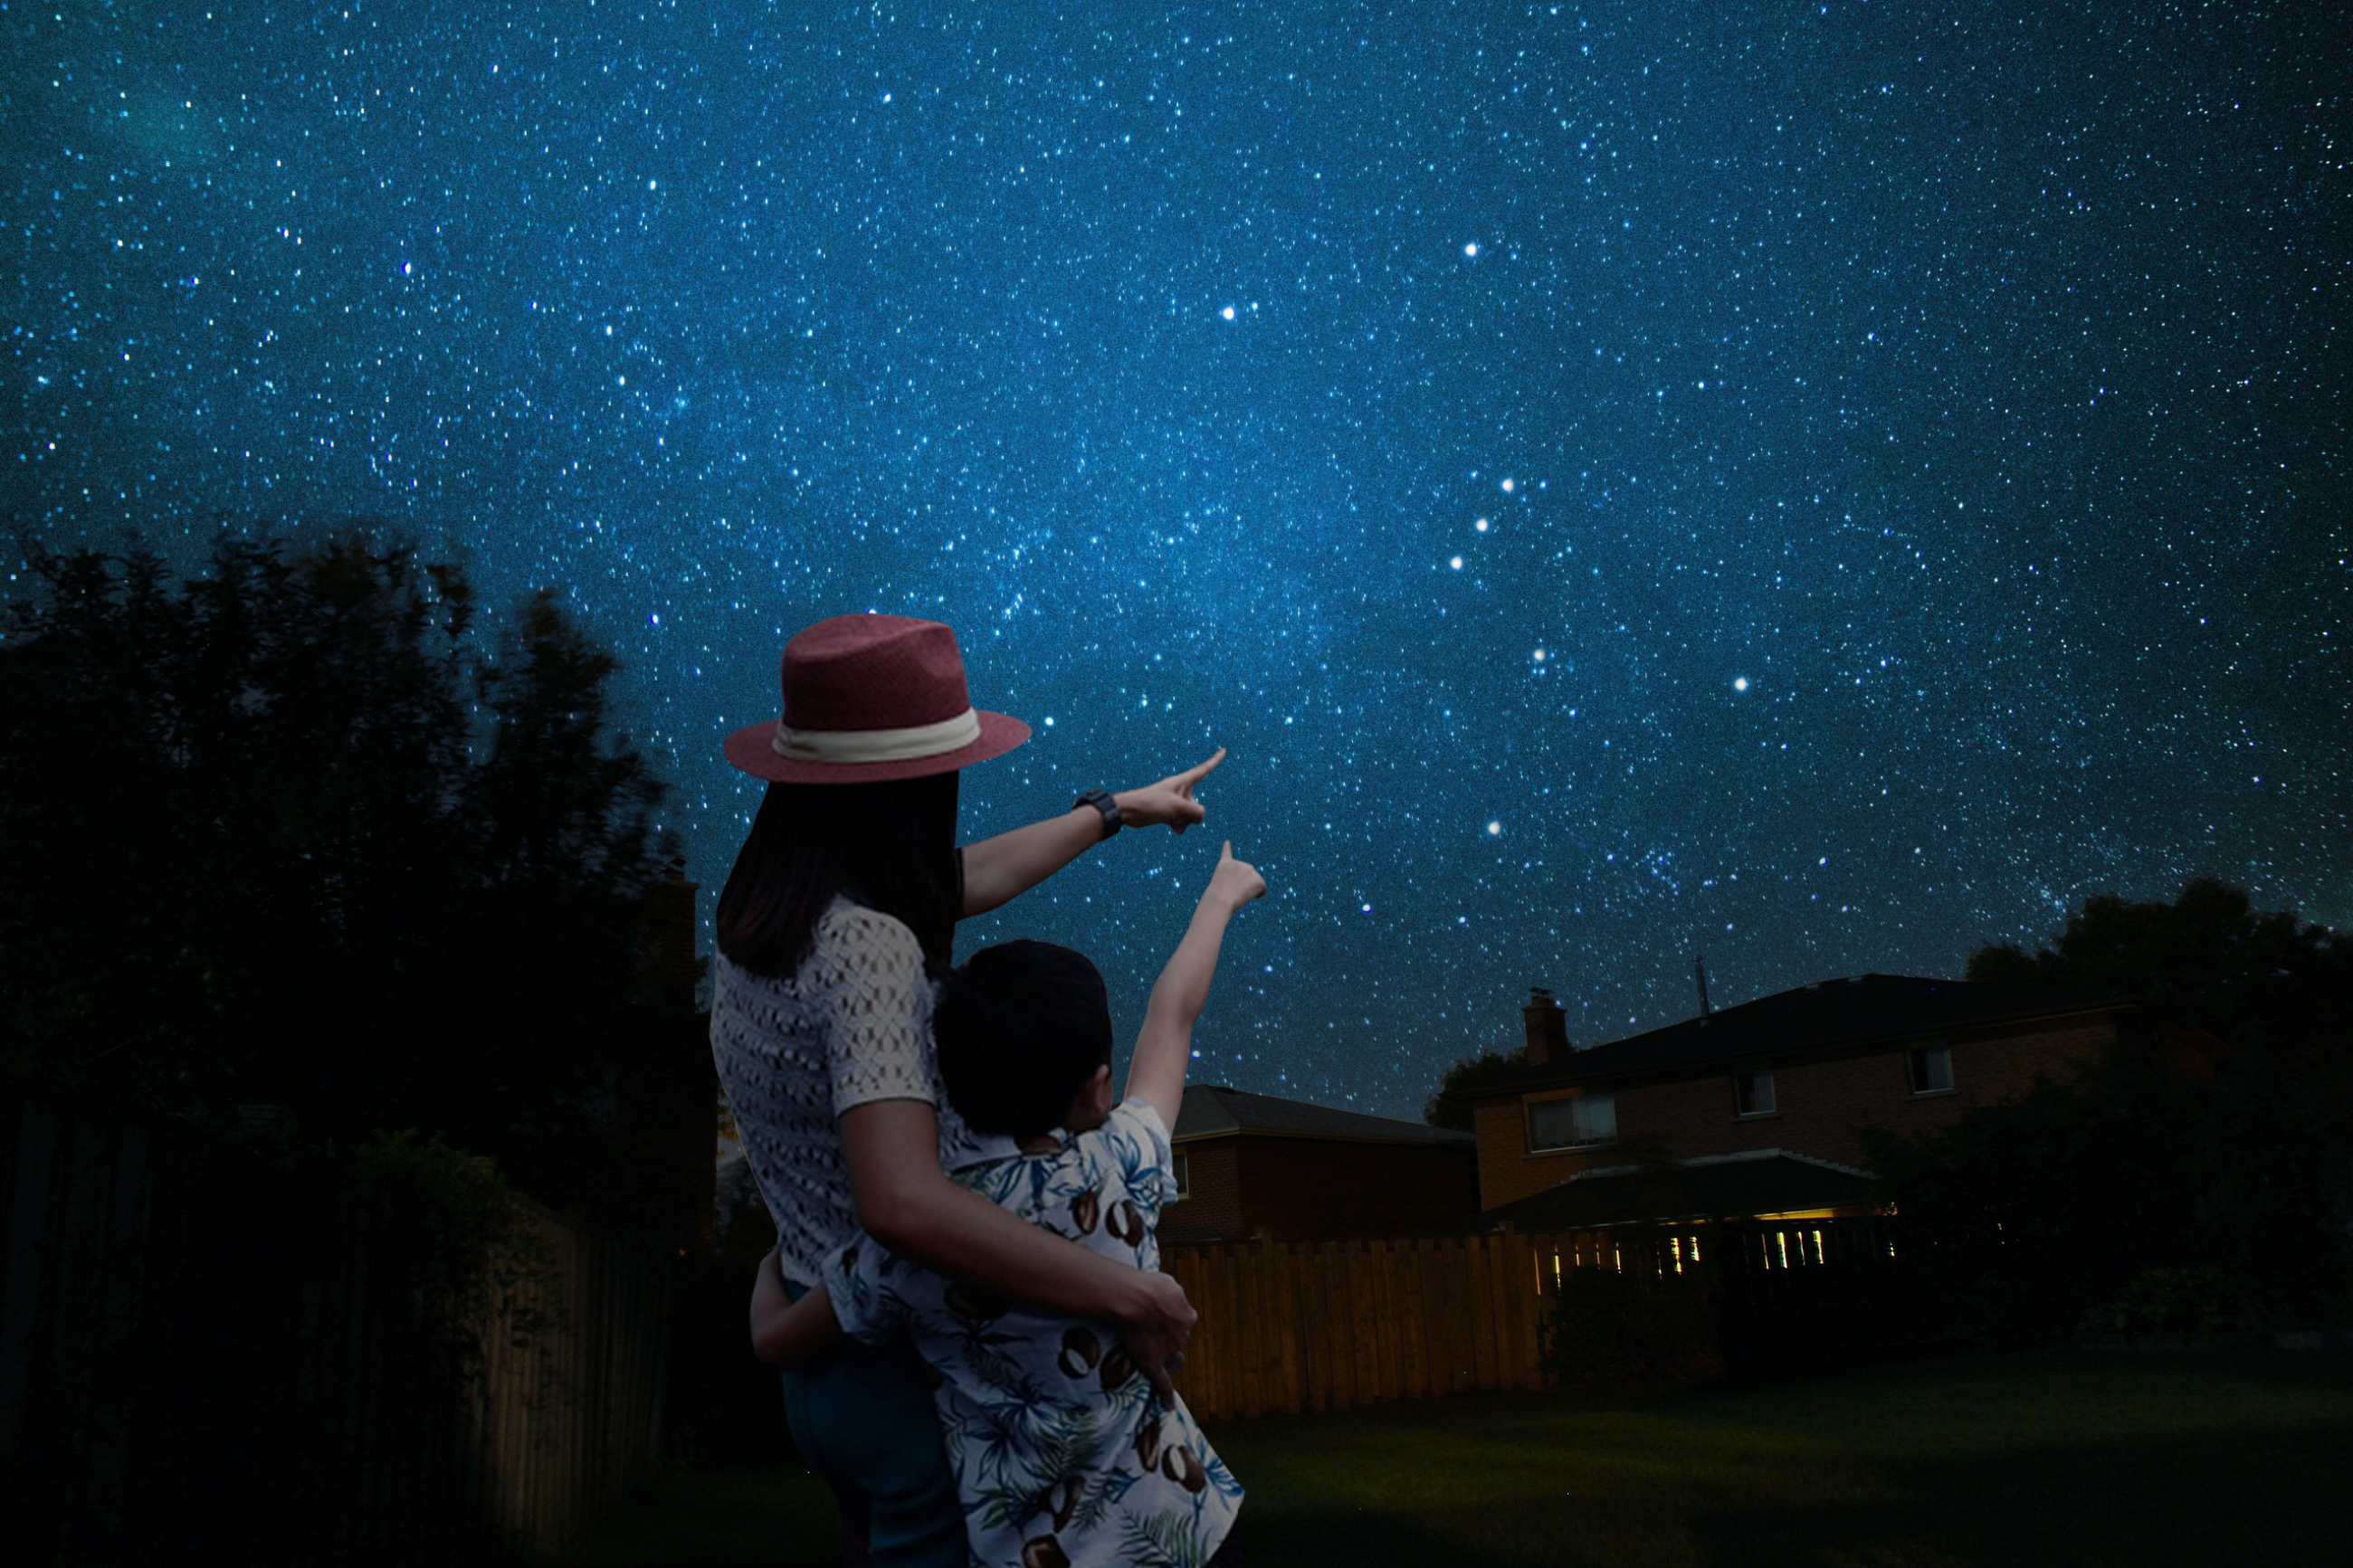

Love the Stars 2021

This February, the Globe At Night campaign is asking people to take part in the second “Love the Stars” star count. Beginning on 3 February 2021 and running for ten nights, the project asks participants to look up at the night sky, find the bright constellation Orion, and then submit an observation as to which of a set of eight star maps most closely matches what they see. Measurements can be submitted on the report page called a web app.

Credit: NOIRLab/NSF/AURA